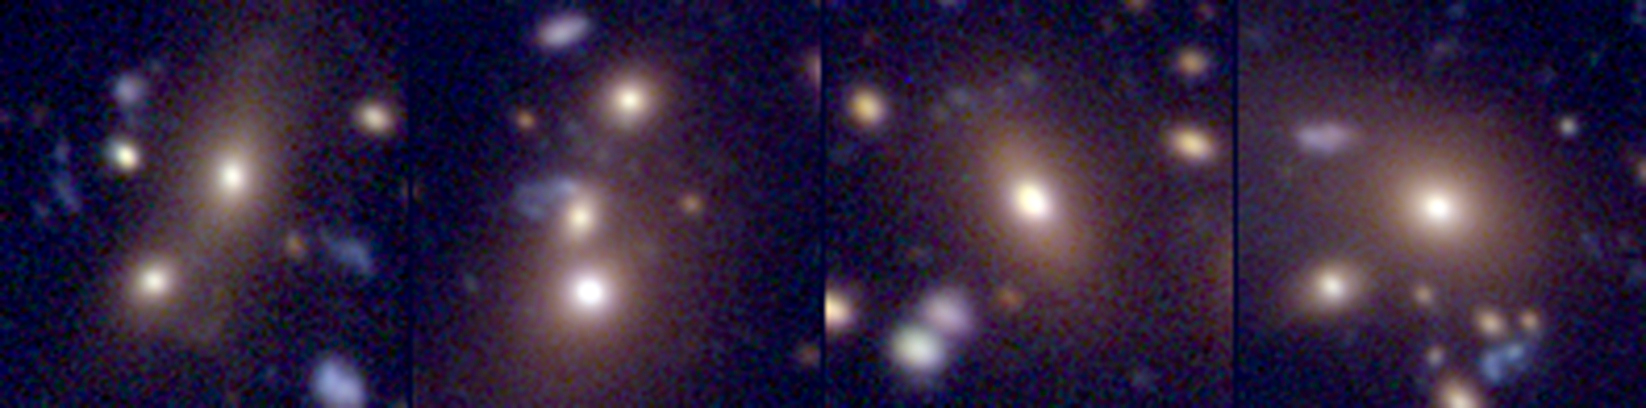

How do galaxies grow?

Composite colour-image of the brightest galaxies in four groups located about 4 billion light-years away. The galaxies are ordered in increasing stellar mass, i.e. a rough time sequence. The brightest galaxies in group 1 and 2 both have obvious bright, gravitationally bound companions. Further images obtained with the Hubble Space Telescope shows that the brightest galaxy in group 3 has a double nucleus. Thus, these galaxies are currently in the process of merging. This discovery provides unique and powerful validation of hierarchical formation as manifested in both galaxy and cluster assembly.

Credit: ESO